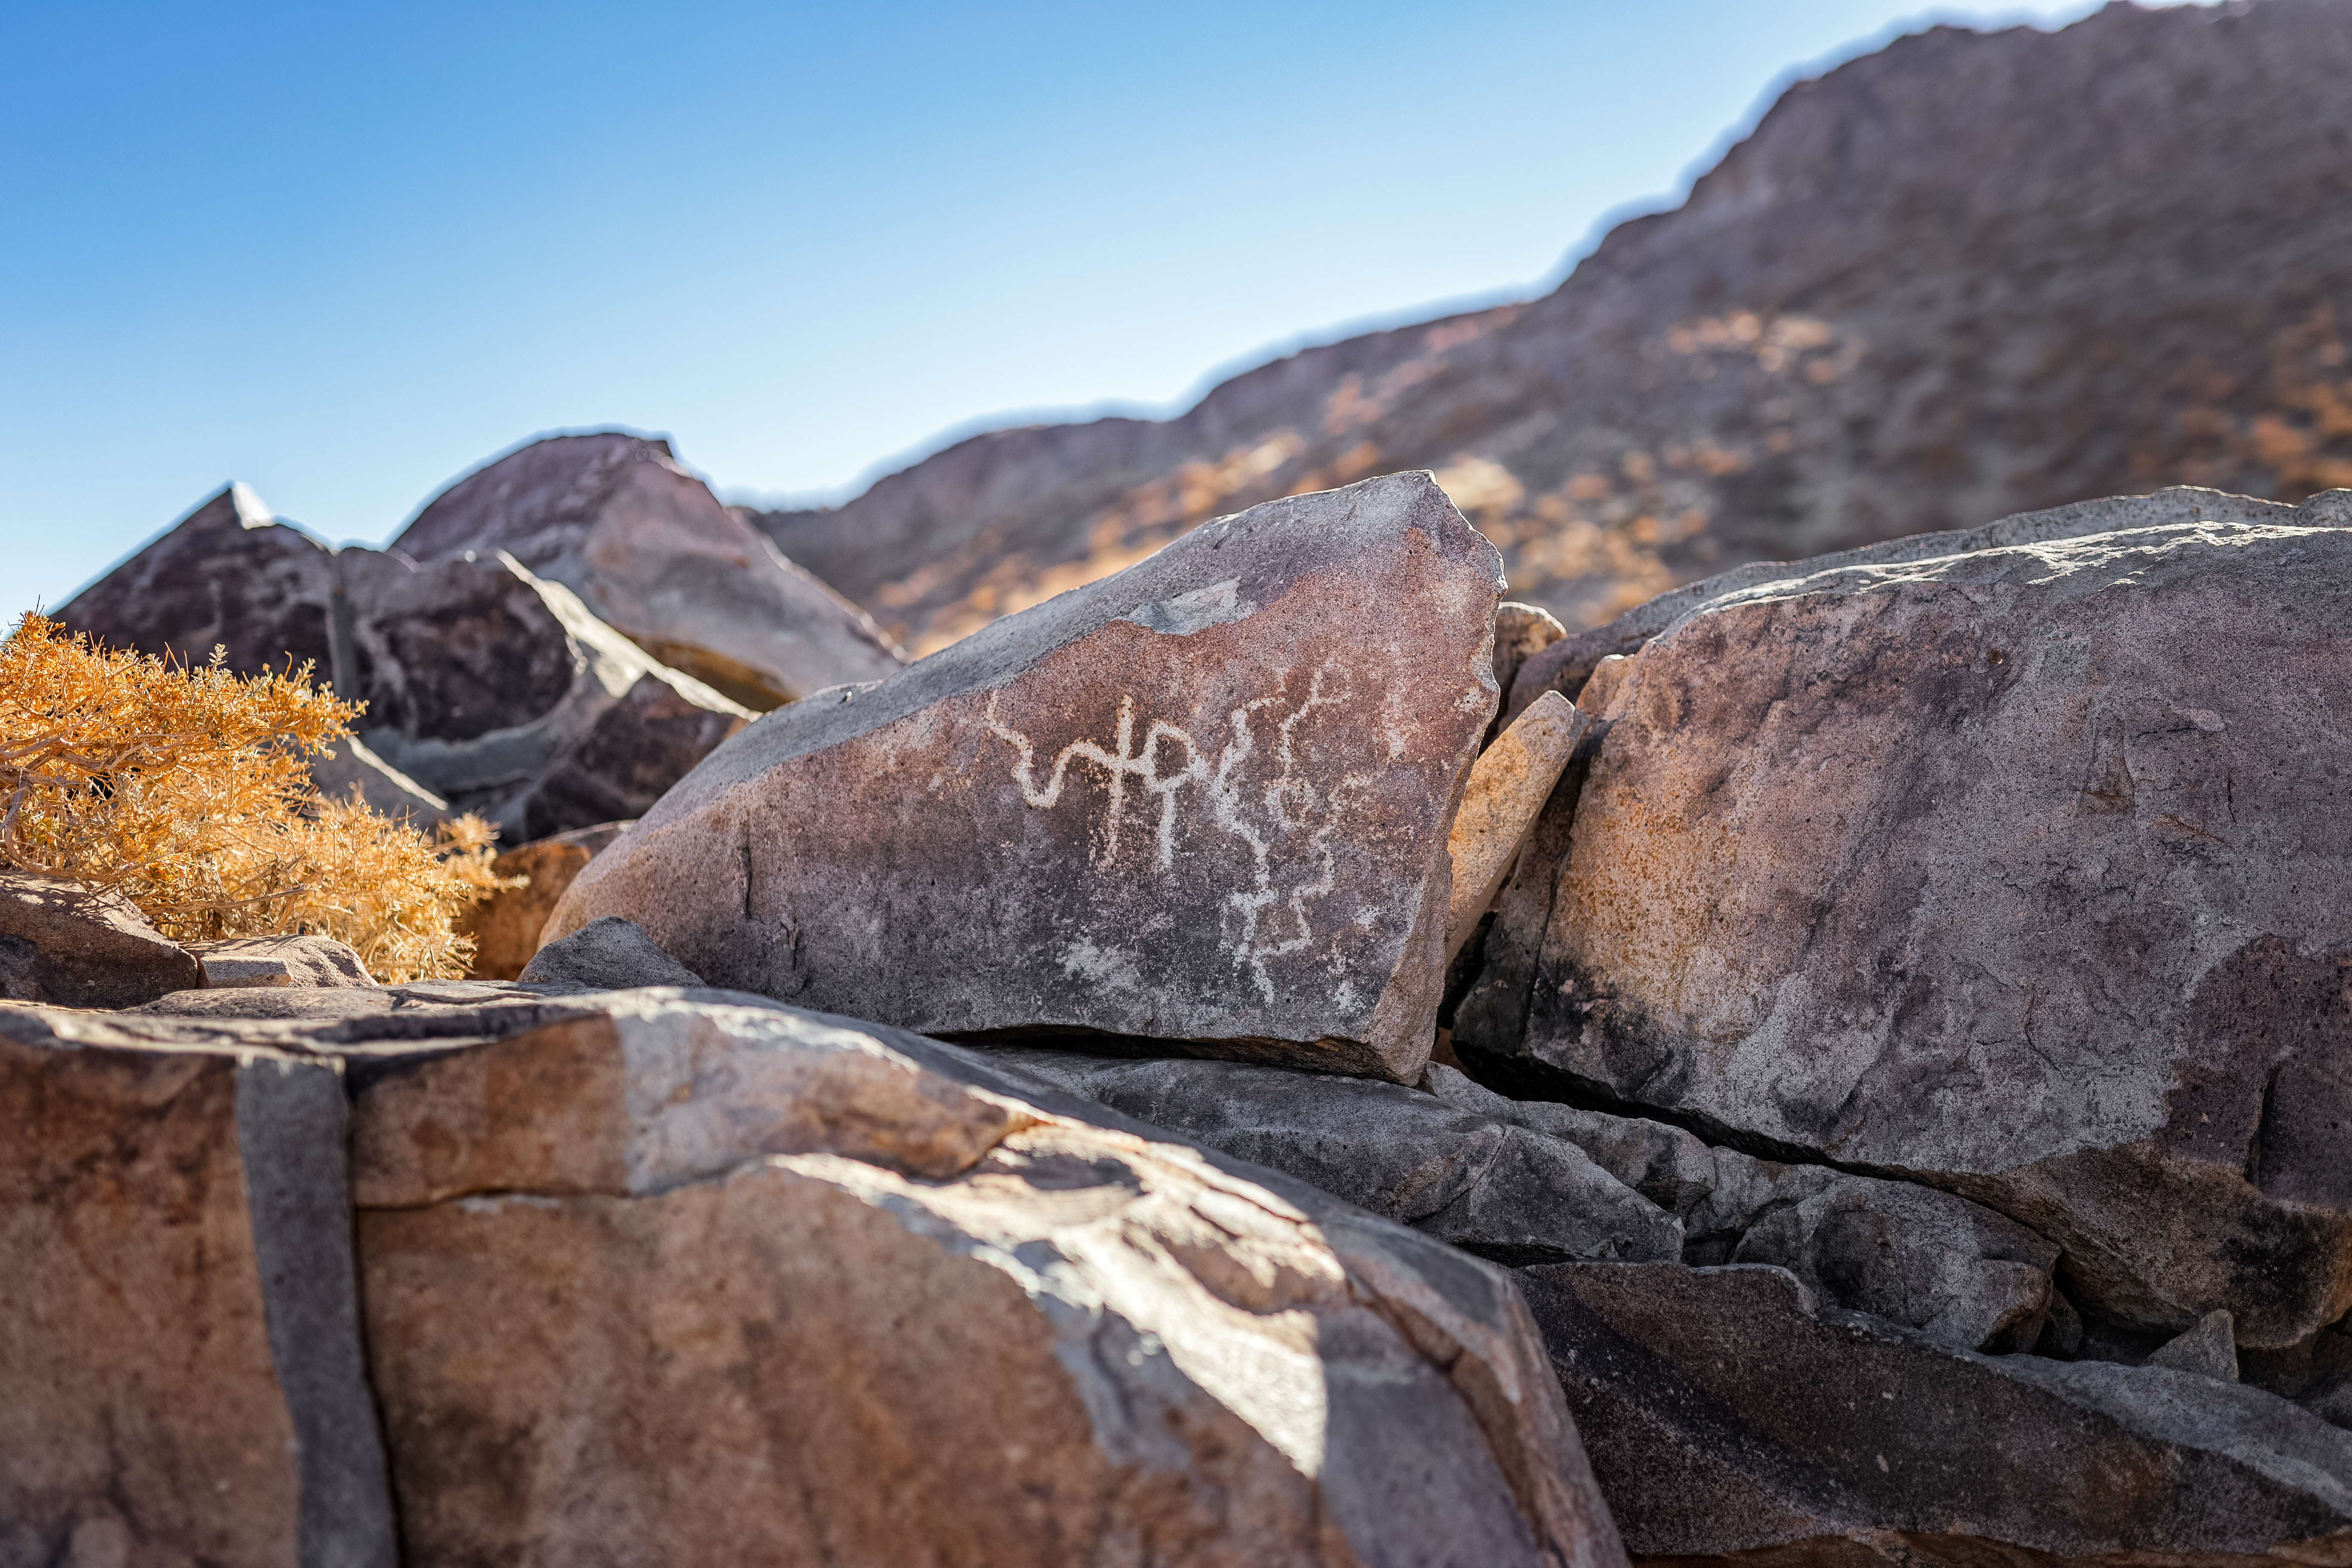

Cerro Pachón Petrogplyphs

Petroglyphs are seen on Cerro Pachón, the home of NSF-DOE Vera C. Rubin Observatory.

Credit: NOIRLab/NSF/AURA/P. Horálek